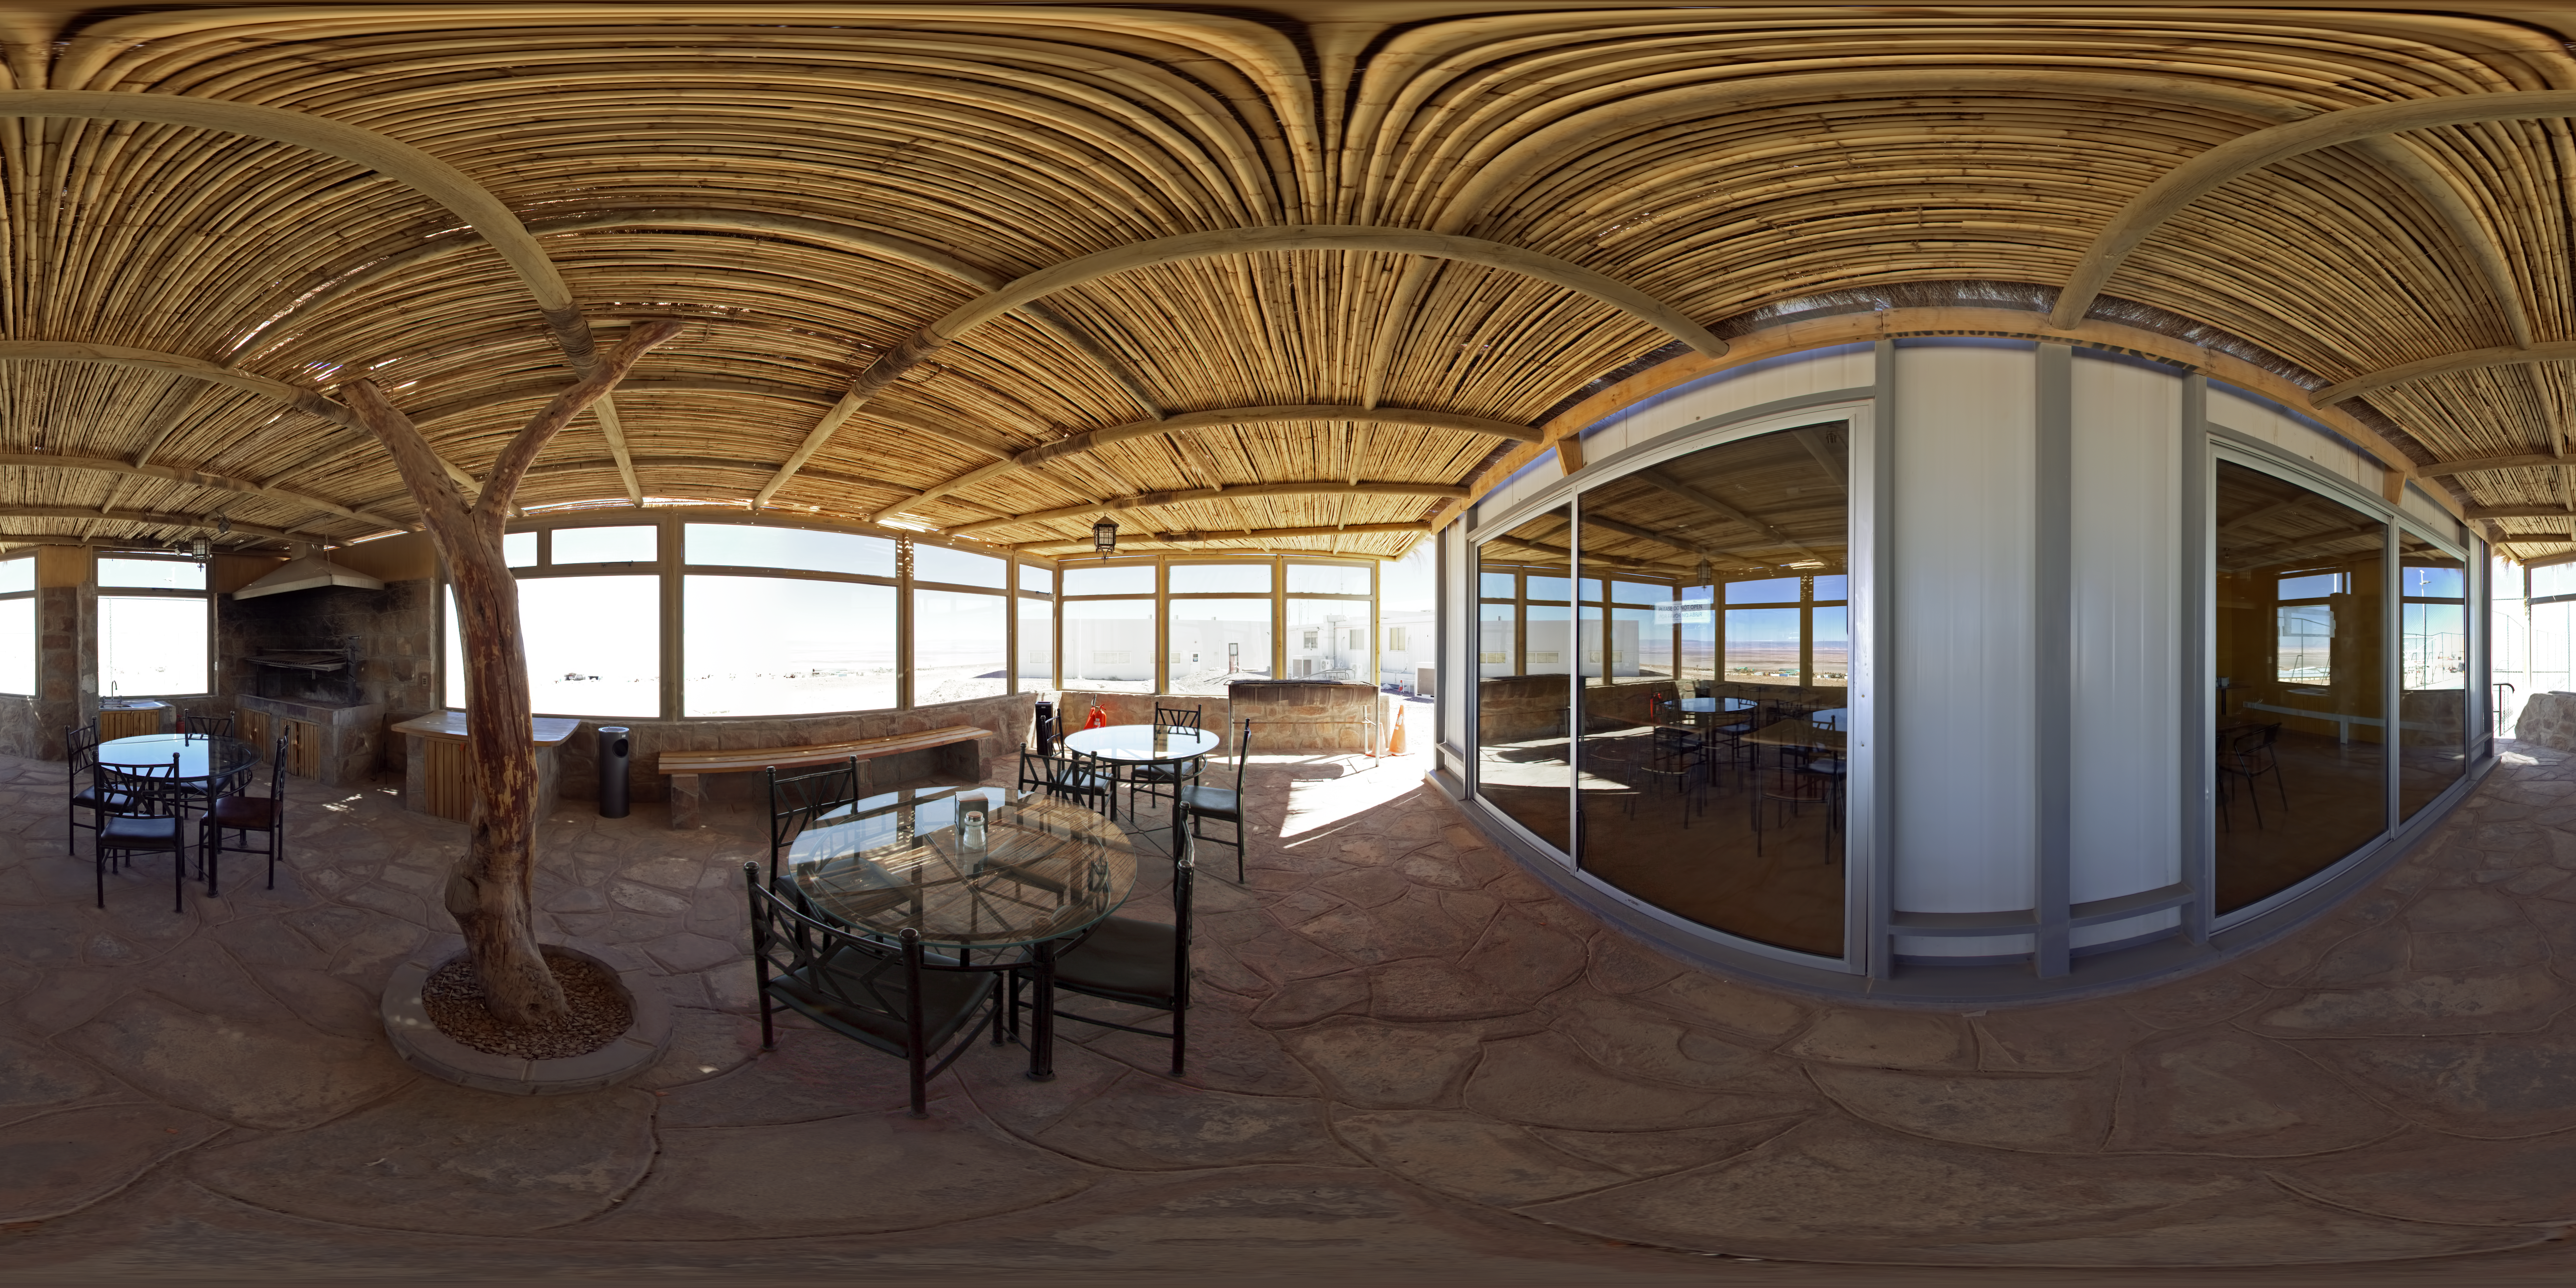

ALMA OSF canteen panorama

This 360 degree panorama shows the canteen at the ALMA Operations Support Facility (OSF). The ALMA OSF, located at 2900 m altitude on the road to the Chajnantor plateau, is one of the very highest astronomical observatory sites on Earth. The OSF is the centre of operations of the ALMA observatory.

Credit: ESO